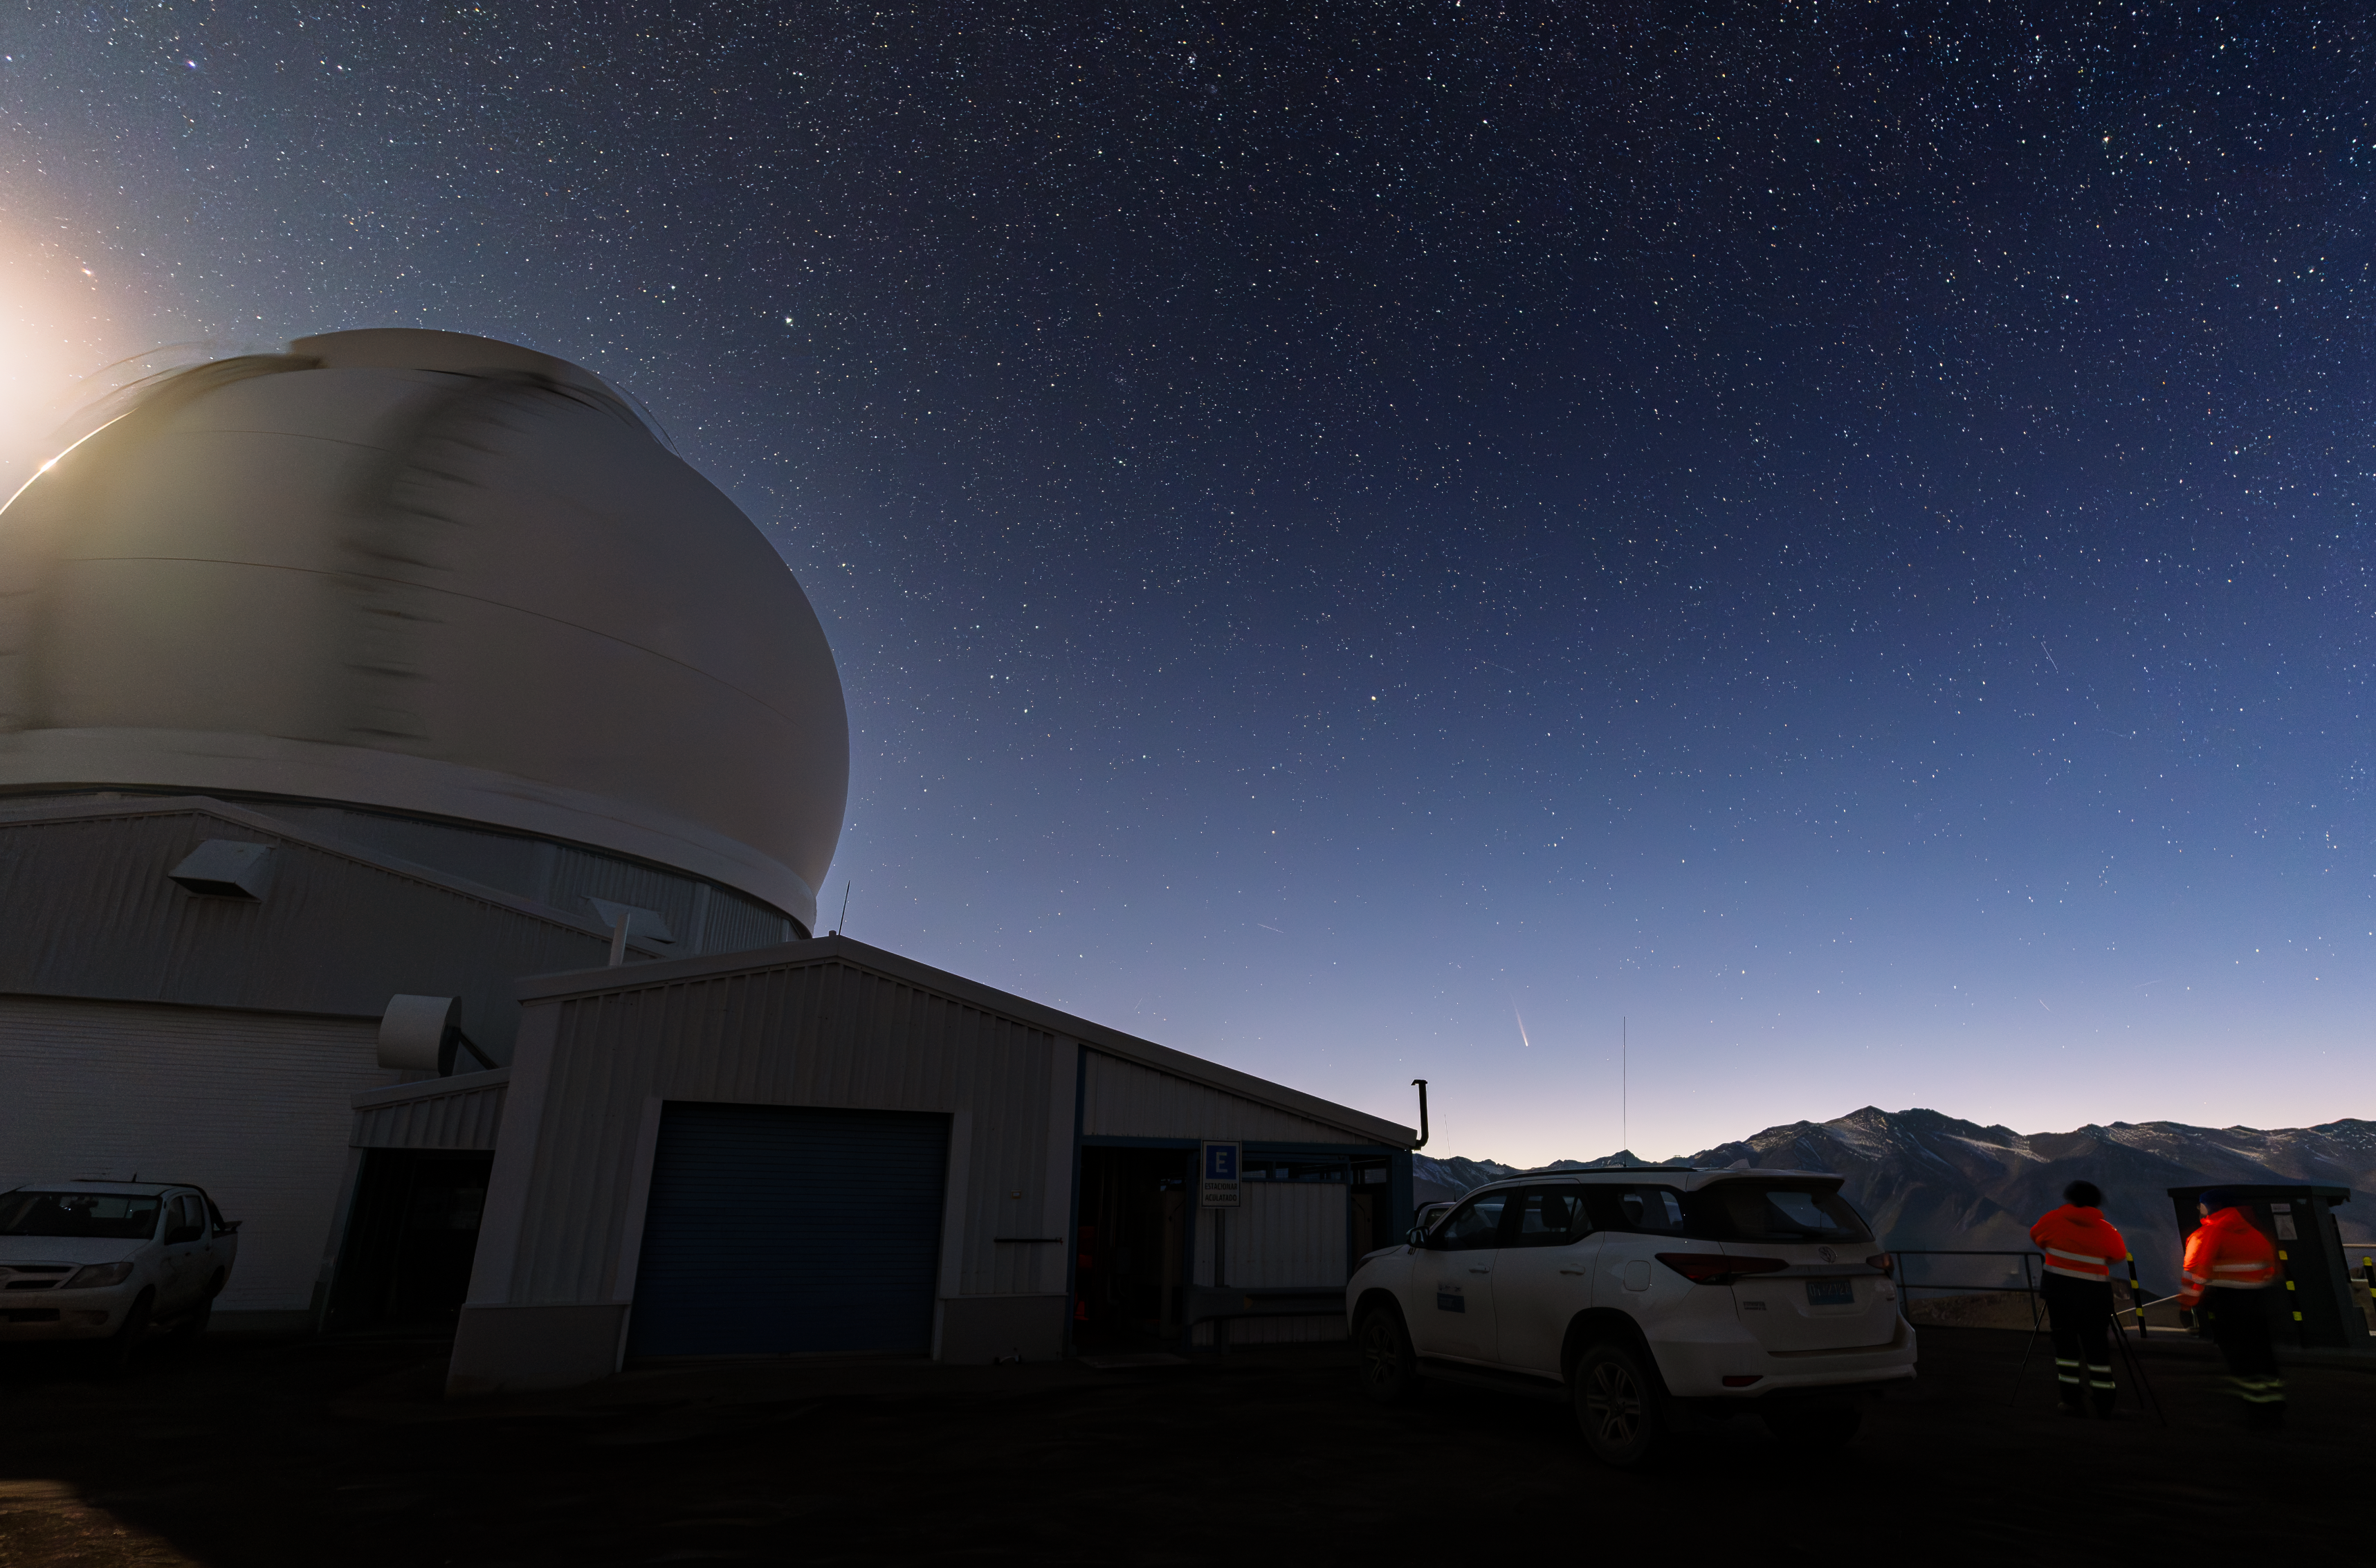

Comet Tsuchinshan–ATLAS over the SOAR Telescope

Comet C/2023 A3 (Tsuchinshan–ATLAS) flies over the SOAR Telescope at the U.S. National Science Foundation Cerro Tololo Inter-American Observatory, a Program of NSF NOIRLab, in Chile in September 2024. You can find the Image of the Week of Comet Tsuchinshan–ATLAS above NSF Kitt Peak National Observatory and other images of this comet in the NOIRLab Image Archive.

Credit: CTIO/NOIRLab/NSF/AURA/C. Corco